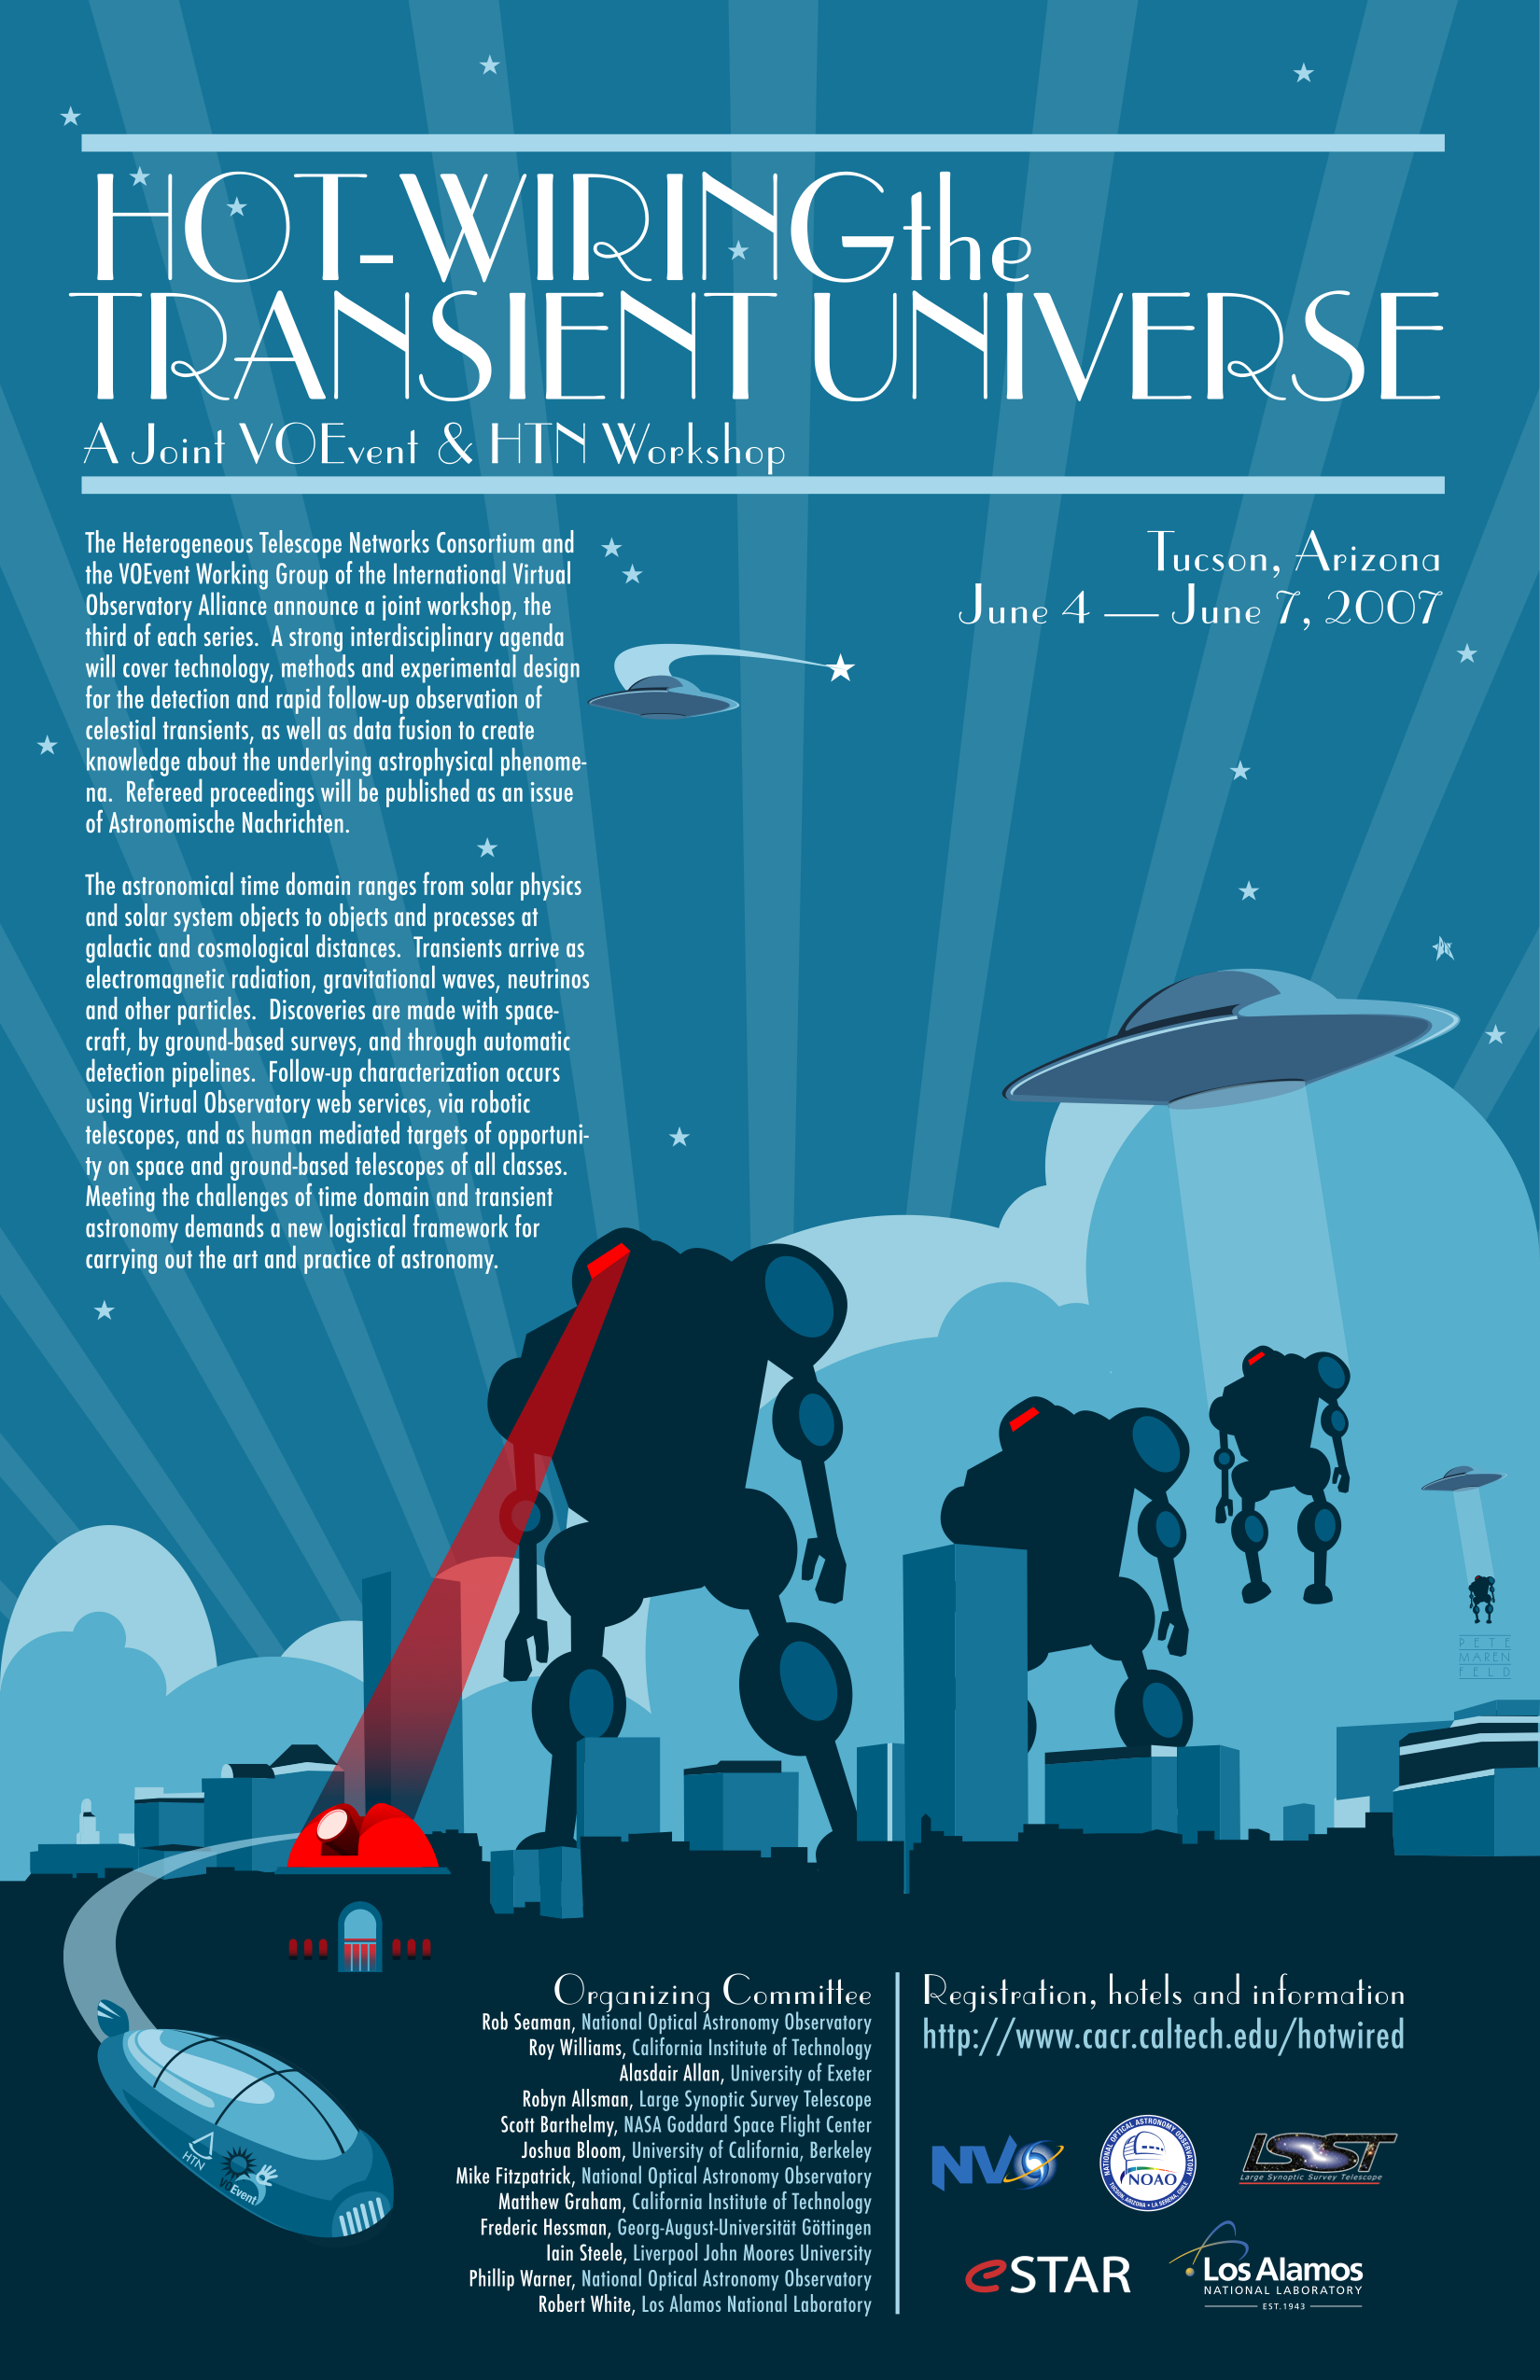

Hot-Wiring the Transient Universe

Credit: NOIRLab